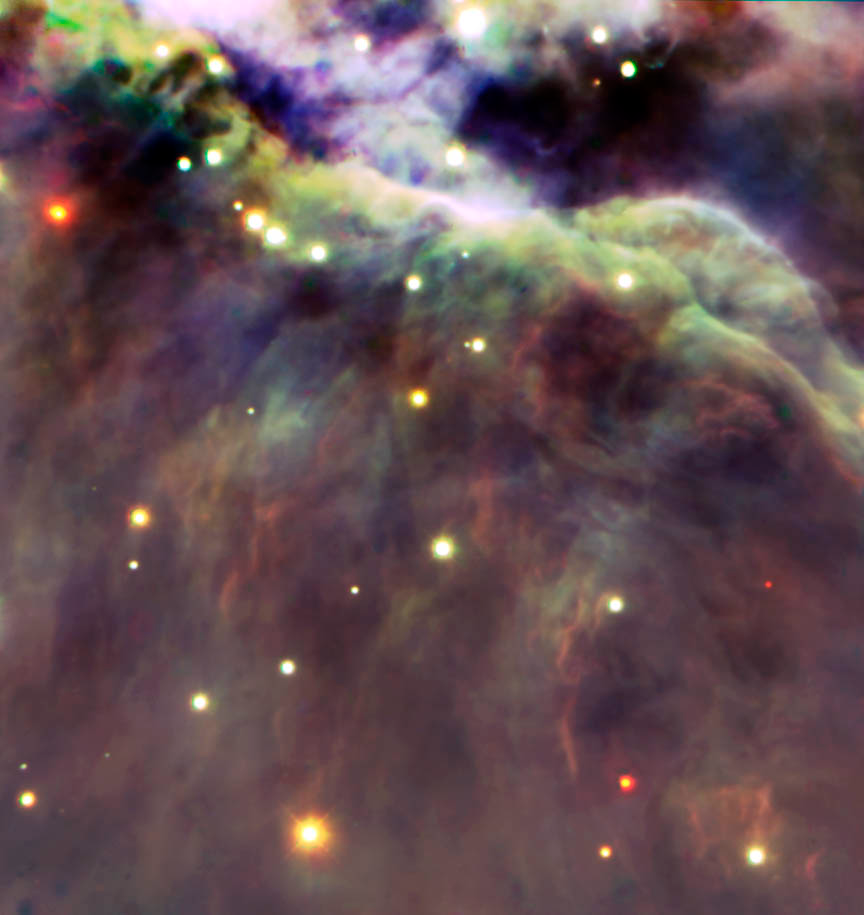

First Light Image Gemini South

This is the first light image from Gemini South. It shows a small section of the Trapezium region of the Orion Nebula as seen at infrared wavelengths using the Flamingos-I near infrared imager.

Credit: International Gemini Observatory/NOIRLab/NSF/AURA/P. Lucas